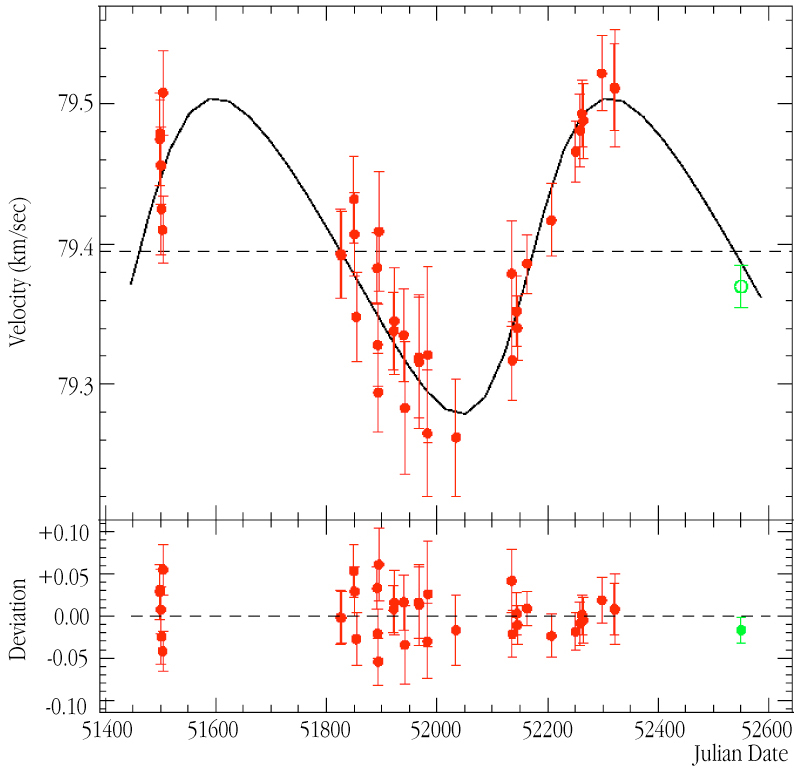

Radial velocity curve of HD 47536

Radial velocity curve of HD 47536, caused by the pull of the orbiting planet during the 712-day period (abscissa: Julian Date - 2,400,000; ordinate: velocity in kilometres per second along the line-of-sight). Error bars indicate the accuracy of the measurements. The fully-drawn curve is the computed velocity curve, corresponding to the best-fitting planetary orbit. The lower part of the diagram displays the deviation of the measurements from this curve — in the mean about 0.025 km/sec, or 25 m/sec.

Credit: ESO